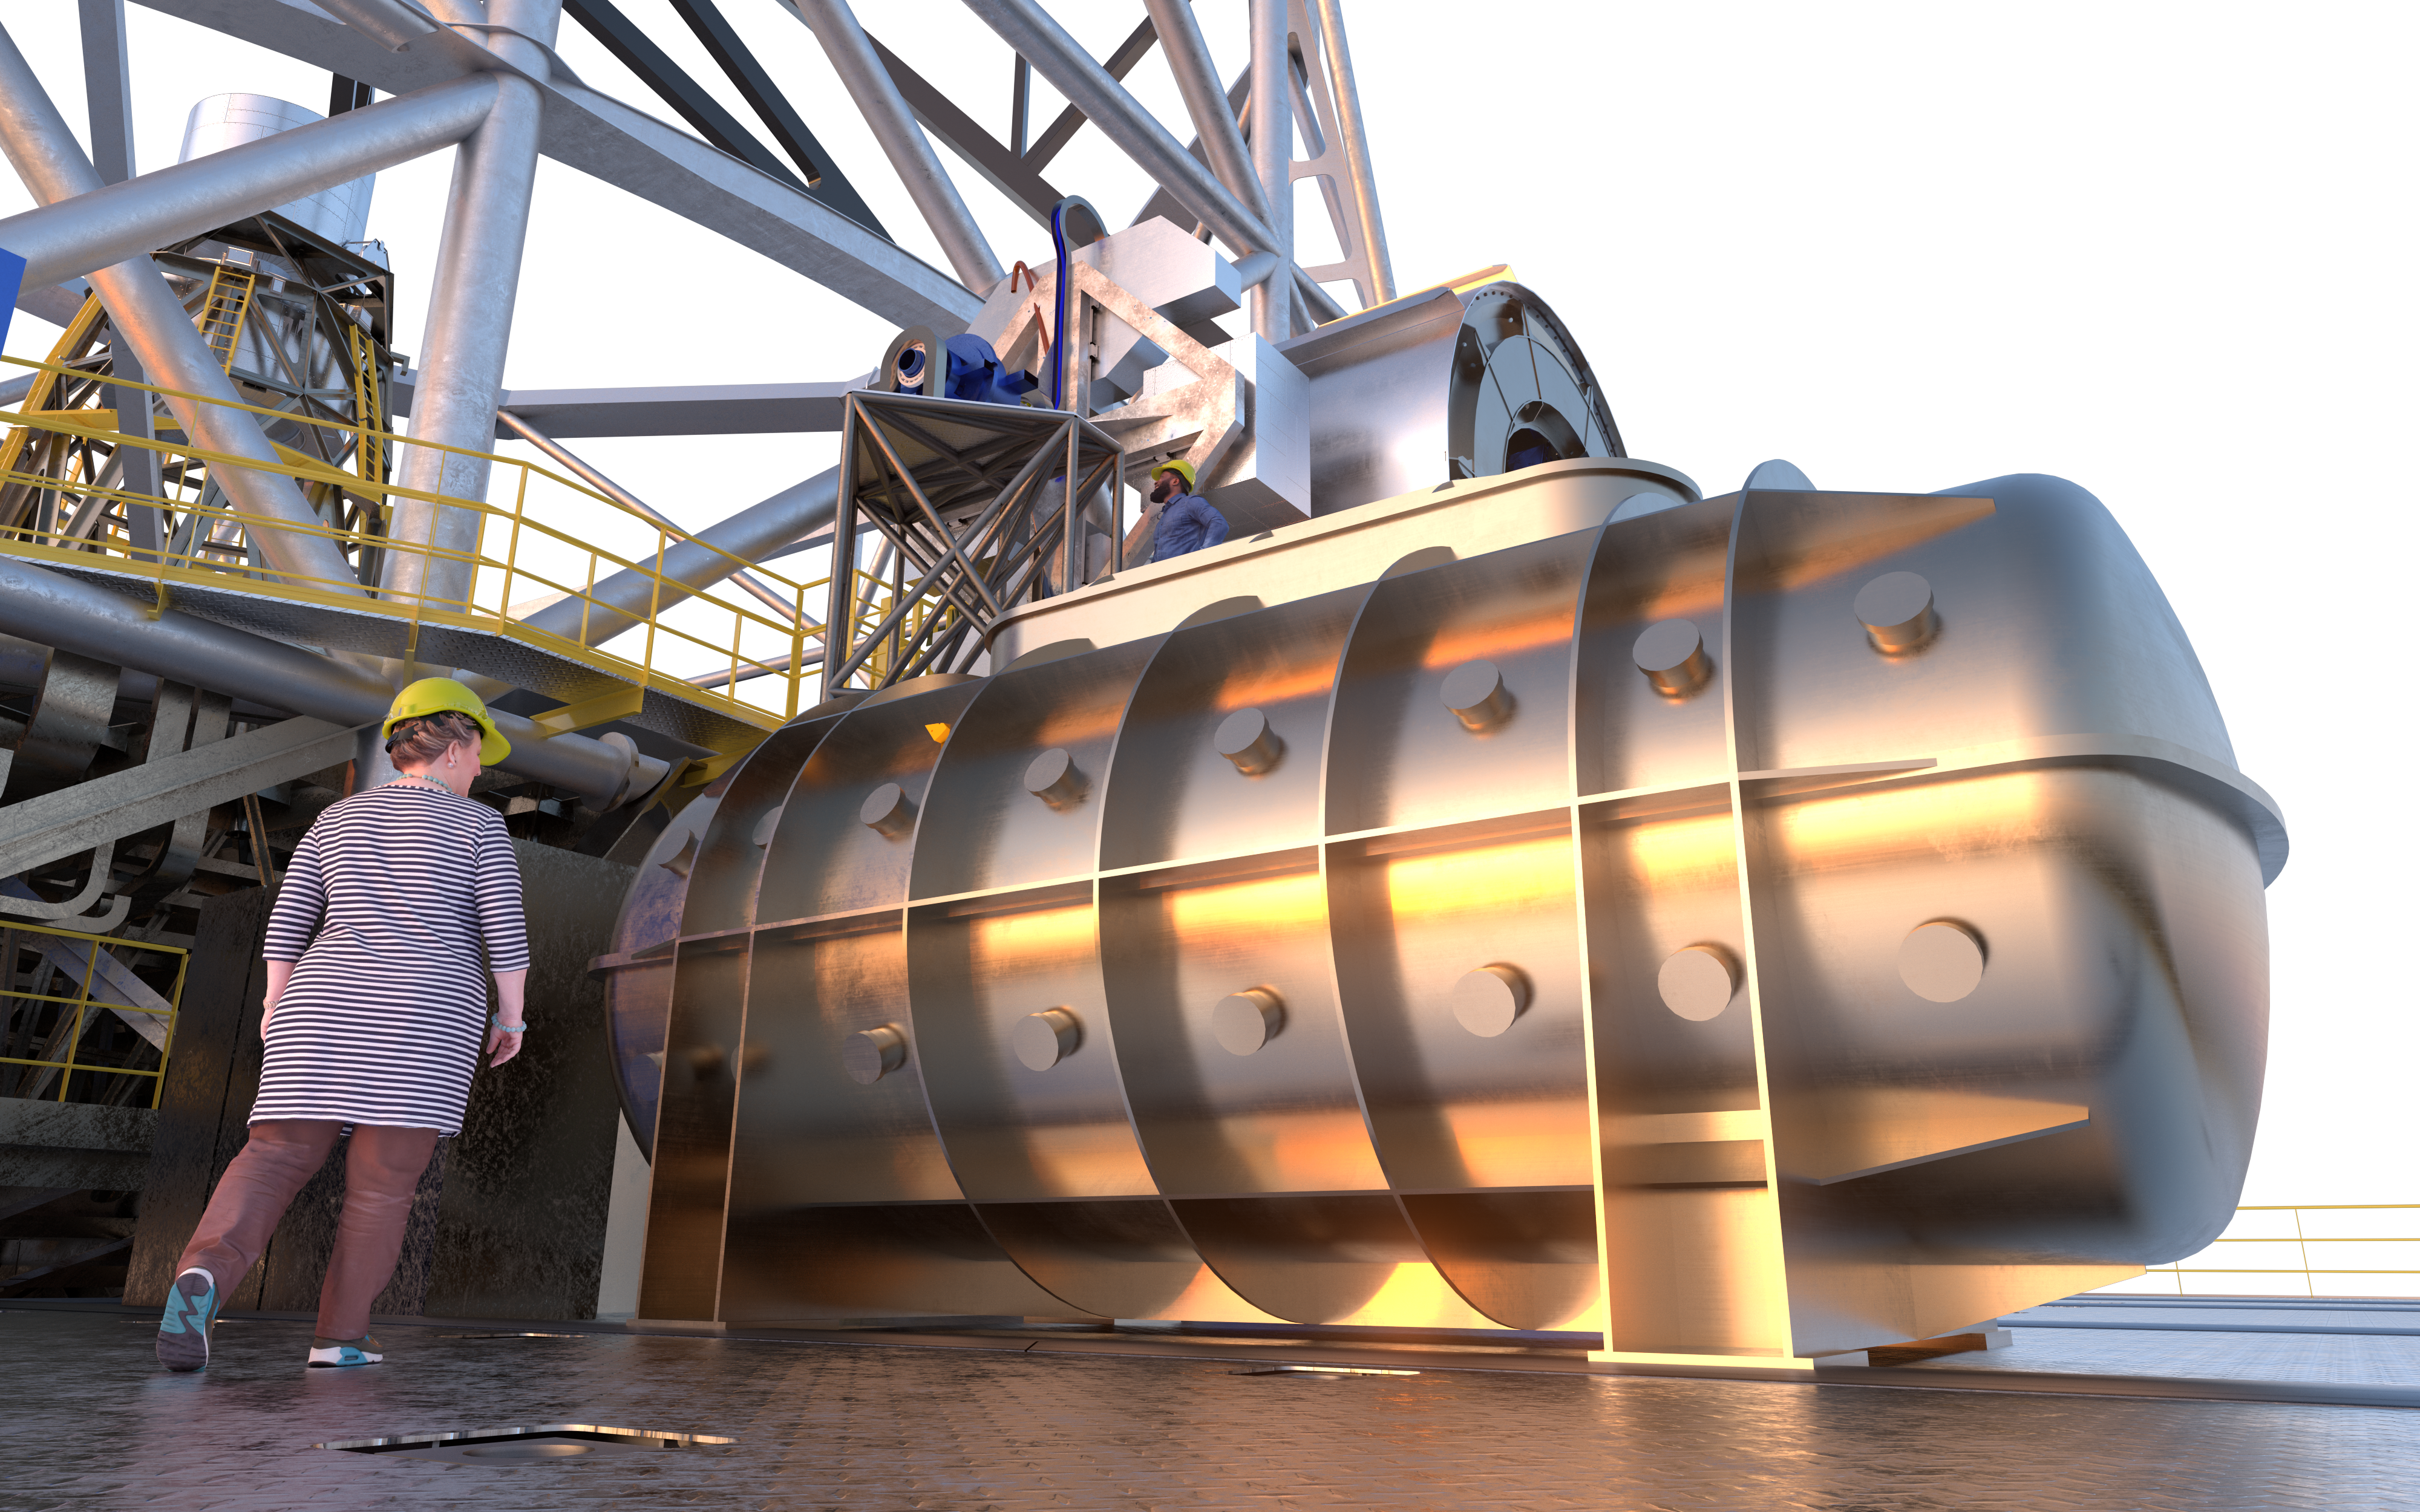

ANDES (artist's impression)

The high-resolution ELT instrument ANDES (formerly known as HIRES) will allow astronomers to study astronomical objects that require highly sensitive observations. It will be used to search for signs of life in Earth-like exoplanets, find the first stars born in the Universe, test for possible variations of the fundamental constants of physics, and measure the acceleration of the Universe's expansion.

Credit: ESO